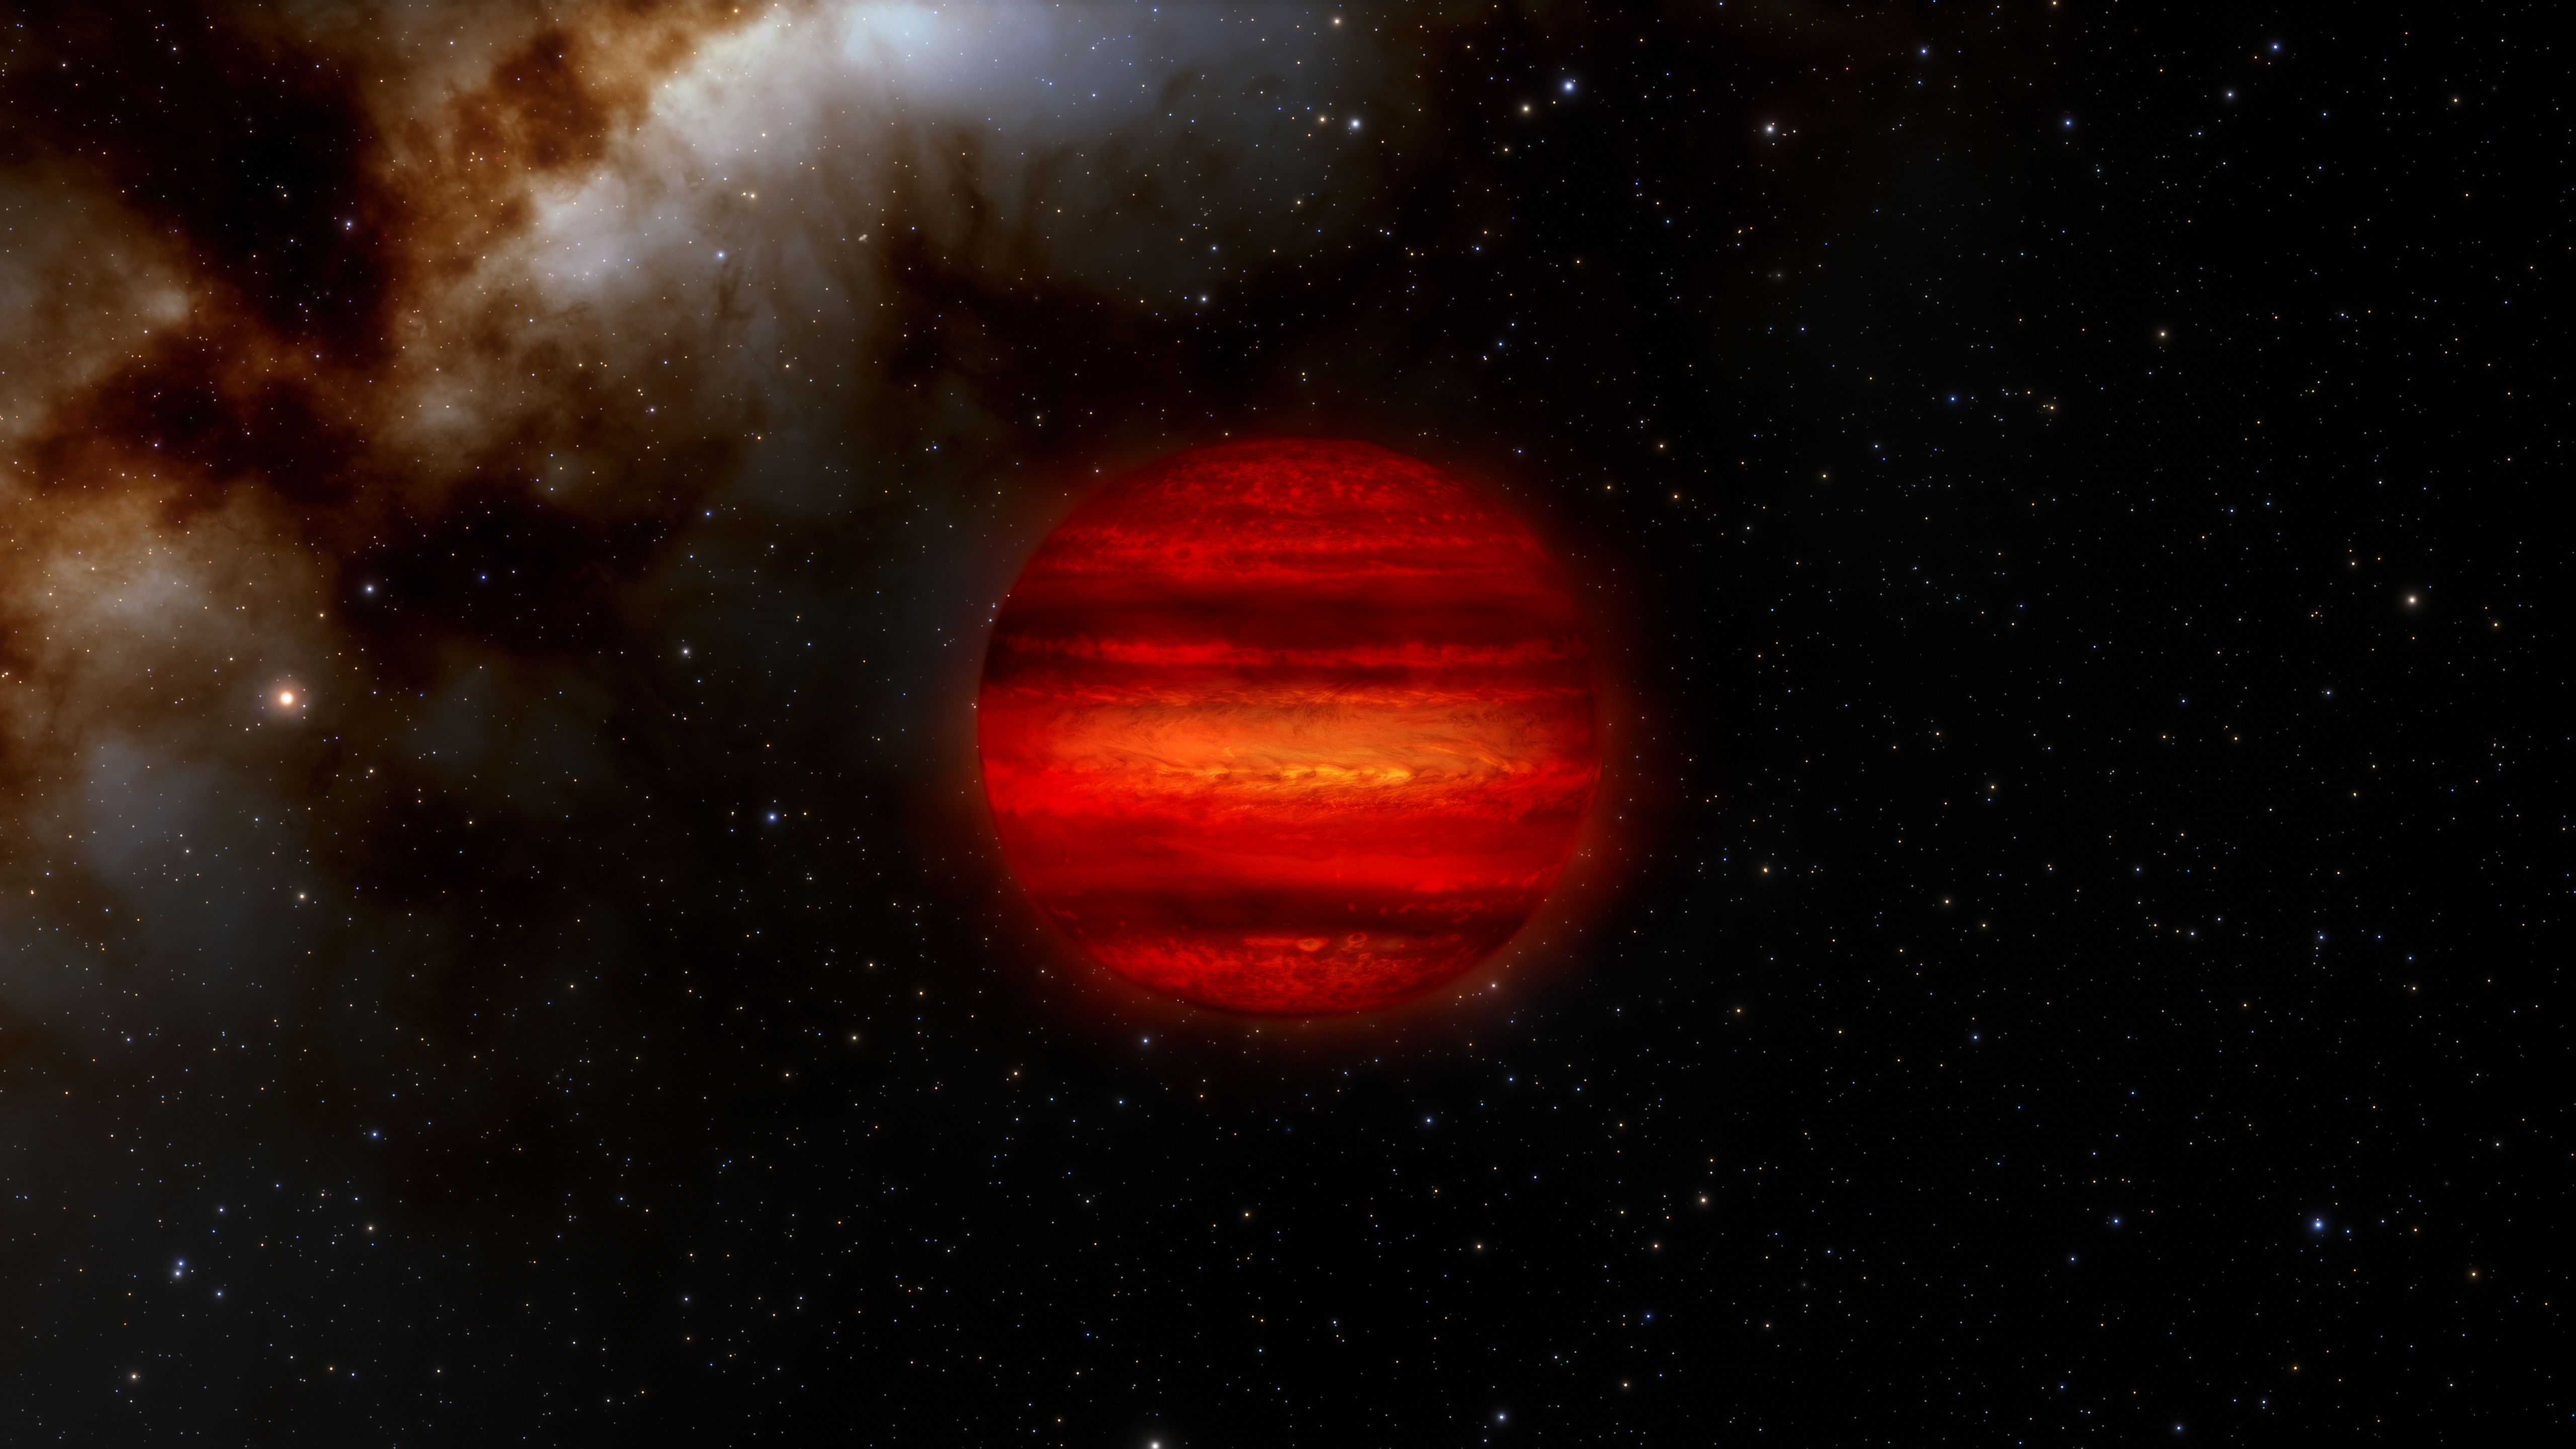

Brown Dwarf Illustration

Brown dwarfs are often called “failed stars.” They form like stars but are not massive enough to fuse hydrogen into helium as stars do. More like giant planets, brown dwarfs can often have storms in their atmospheres, as depicted in this illustration.

Astronomers have recently discovered three brown dwarfs that spin faster than any other ever discovered. Each one completes a single rotation in roughly an hour, about 10 times faster than normal.

Credit: International Gemini Observatory/NOIRLab/NSF/AURA/J. da Silva